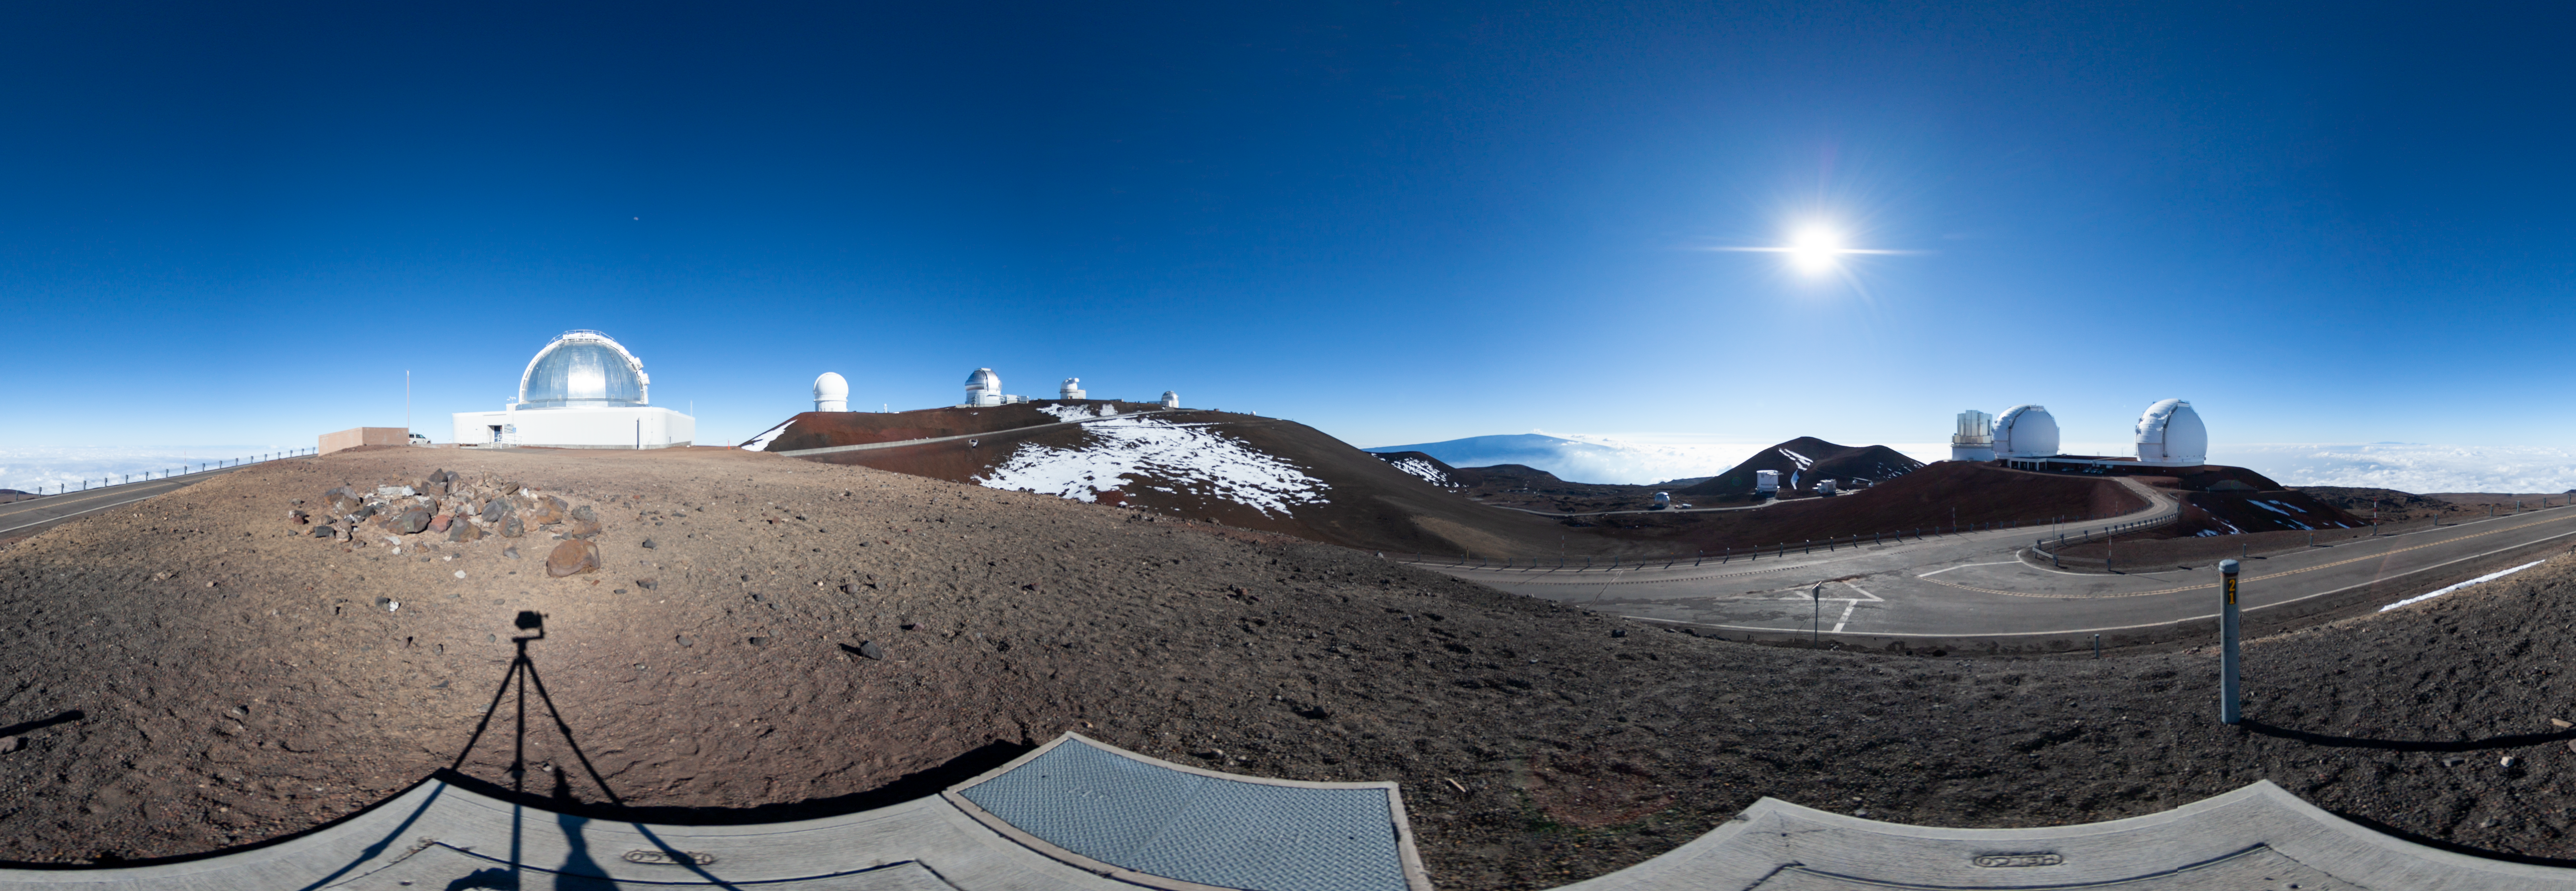

Maunakea panorama - daytime

360º Panorama featuring Gemini North and other telescopes on the West-ridge of the Maunakea summit area.

Credit: International Gemini Observatory/NSF NOIRLab/AURA/J. Pollard